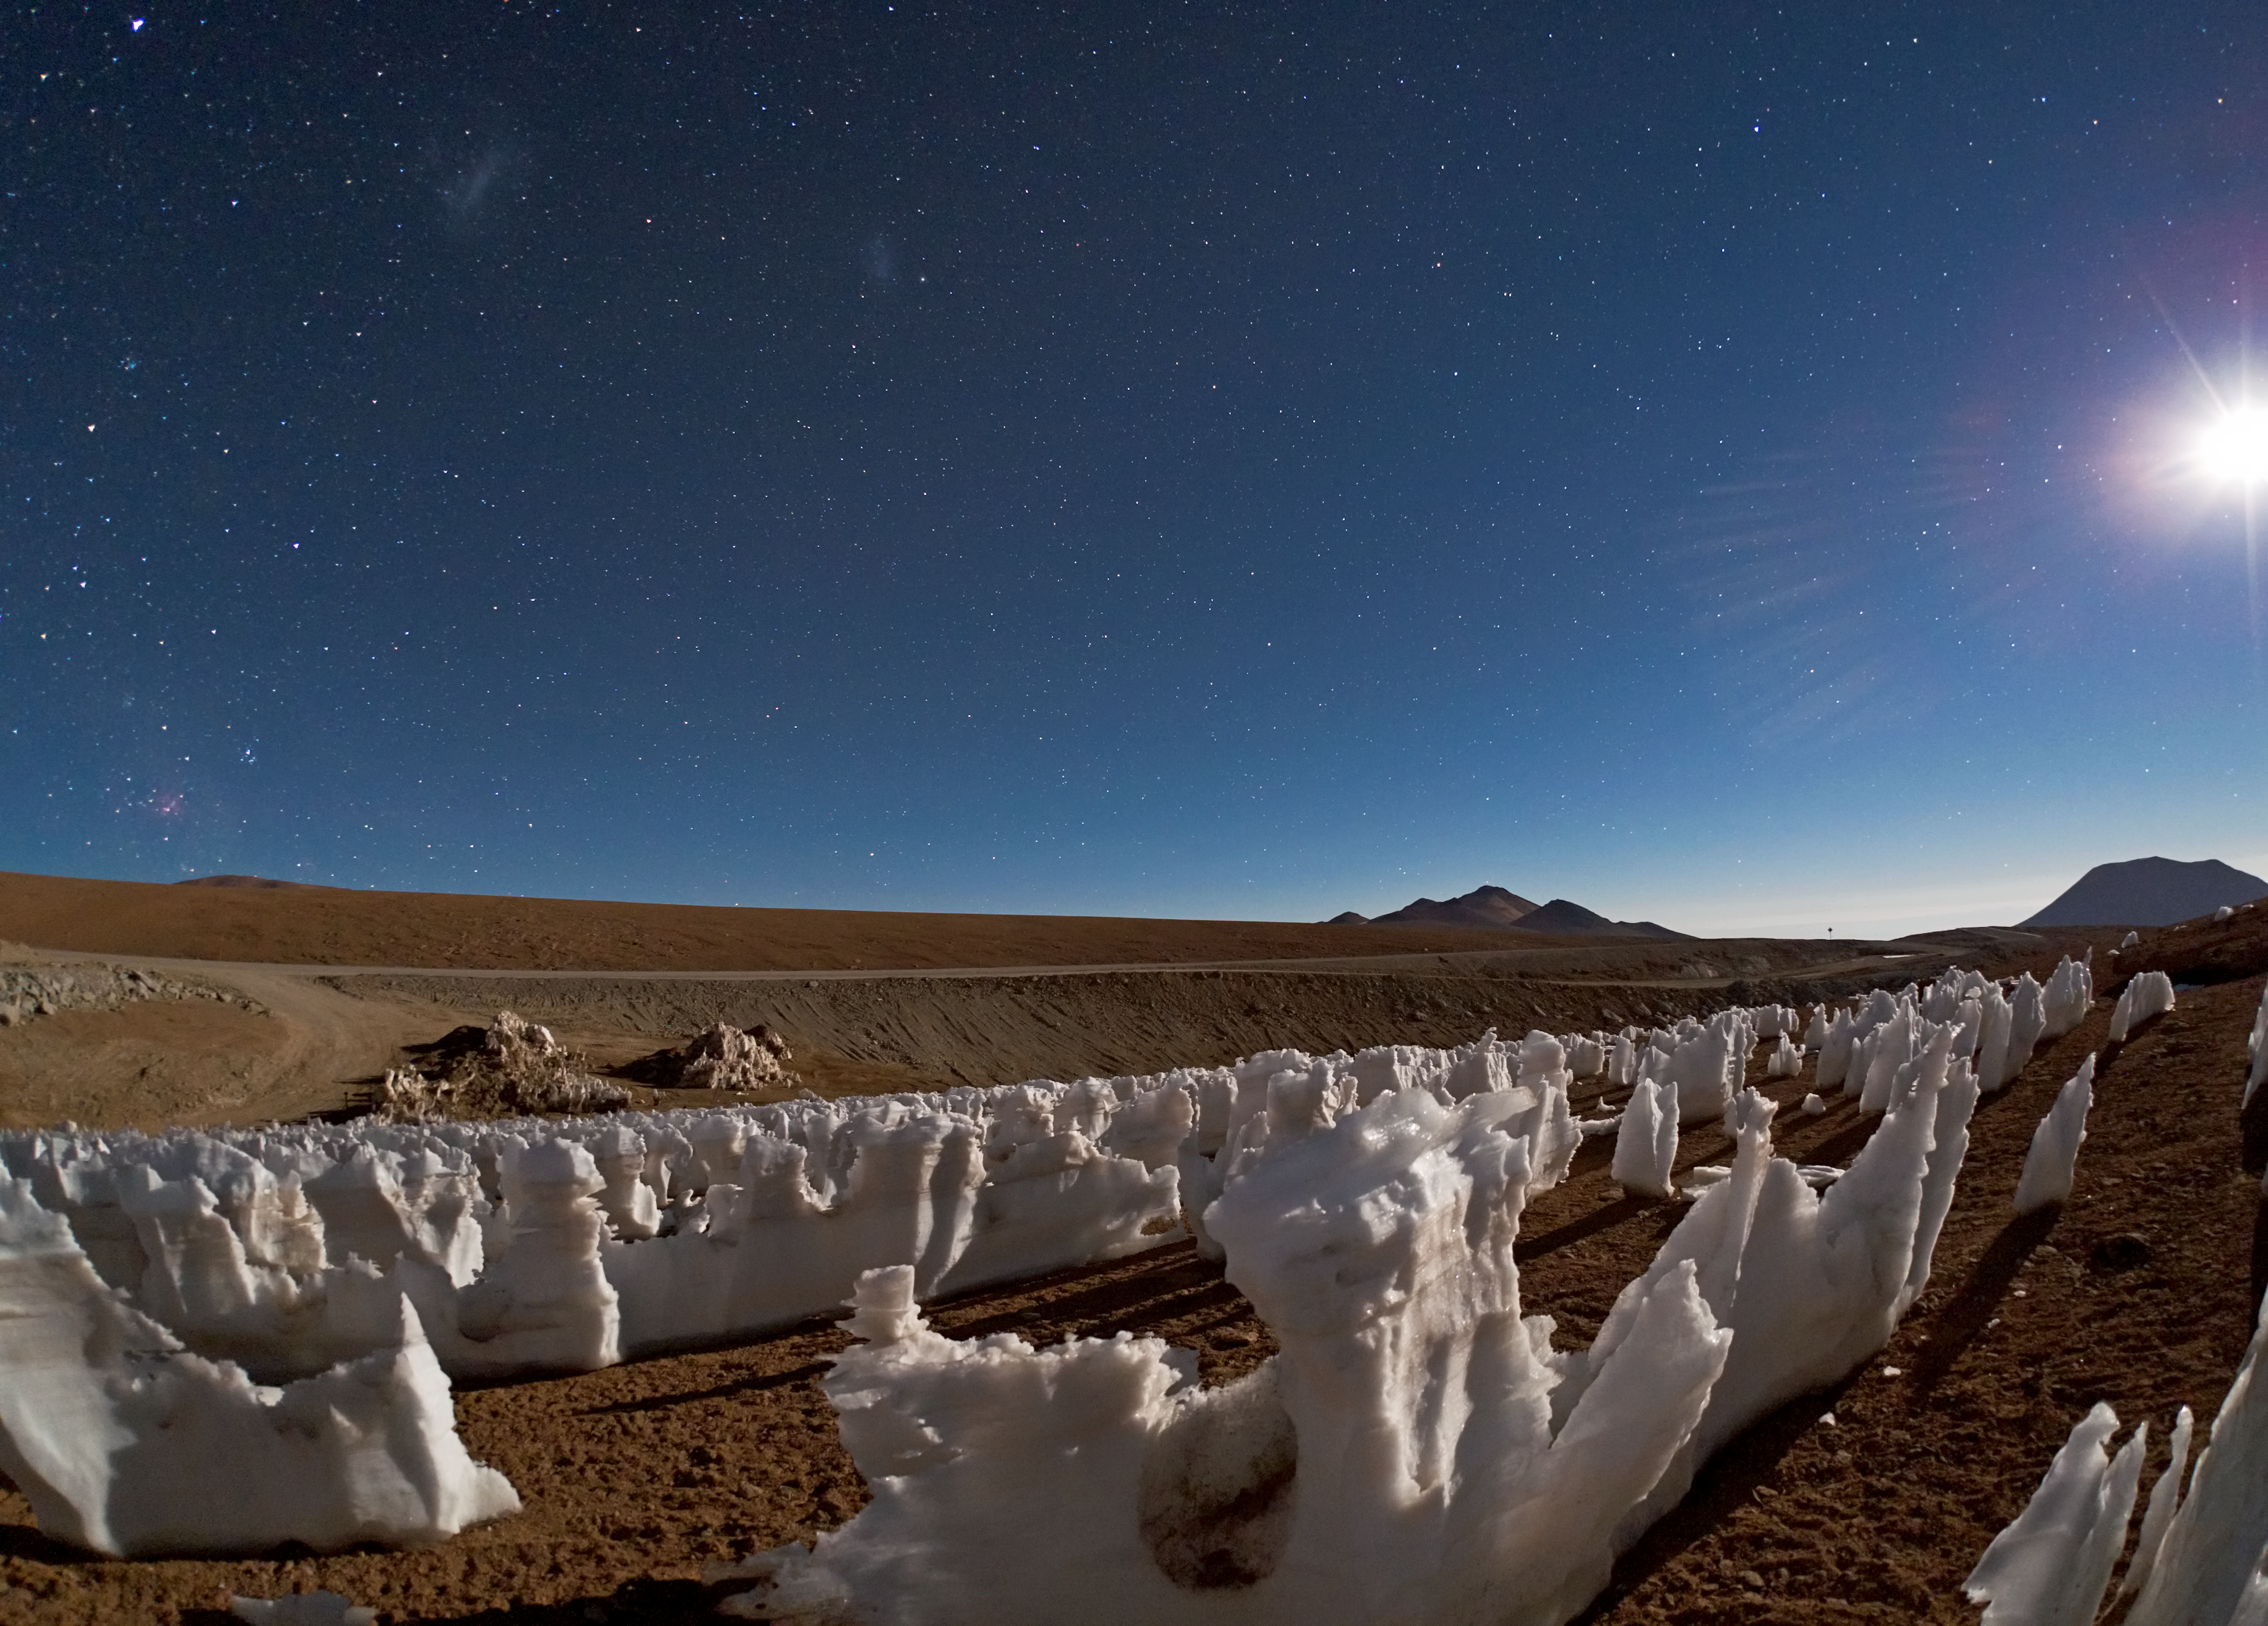

Icy penitents by moonlight on Chajnantor

Babak Tafreshi, one of the ESO Photo Ambassadors, has captured a curious phenomenon on the Chajnantor plateau, the site of the Atacama Large Millimeter/submillimeter array (ALMA).

These bizarre ice and snow formations are known as penitentes (Spanish for “penitents”). They are illuminated by the light of the Moon, which is visible on the right on the photograph. On the left, higher in the sky, the Large and Small Magellanic Clouds can be faintly seen, while the reddish glow of the Carina Nebula appears close to the horizon on the far left.

The penitentes are natural marvels found in high-altitude regions, such as here in the Chilean Andes, typically more than about 4000 metres above sea level. They are thin spikes and blades of hardened snow or ice, which often form in clusters, with their blades pointing towards the Sun. They attain heights ranging from a few centimetres, resembling low grass, up to five metres, giving an impression of an ice forest in the middle of the desert.

The precise details of the mechanism that forms the penitentes are still not completely understood. For many years, people of the Andes believed the penitentes to be the result of strong winds prevalent in the Andes mountains. However, the strong winds have only a limited role in shaping these icy pinnacles. Nowadays, it is believed that they are the product of a combination of physical phenomena.

The process begins with sunlight shining on the surface of the snow. Due to the very dry conditions in these desert regions, the ice sublimes rather than melts — it goes from solid to gas without melting and passing through a liquid water phase. Surface depressions in the snow trap reflected light, leading to more sublimation and deeper troughs. Within these troughs, increased temperature and humidity means that melting can occur. This positive feedback accelerates the growth of the characteristic structure of the penitentes.

These icy statues are named after the spiked hats of the nazarenos, members of a brotherhood that participates in Easter processions around the world. It is not hard to picture them as an assembly of icy monks, congregating in the moonlight.

The image was taken by the side of the road that leads to ALMA. The observatory, which started Early Science operations on 30 September 2011, will eventually consist of 66 high-precision antennas operating together as a single giant telescope.

ALMA, an international astronomy facility, is a partnership of Europe, North America and East Asia in cooperation with the Republic of Chile. ALMA construction and operations are led on behalf of Europe by ESO, on behalf of North America by the National Radio Astronomy Observatory (NRAO), and on behalf of East Asia by the National Astronomical Observatory of Japan (NAOJ). The Joint ALMA Observatory (JAO) provides the unified leadership and management of the construction, commissioning and operation of ALMA.

Credit: ESO/B. Tafreshi (twanight.org)